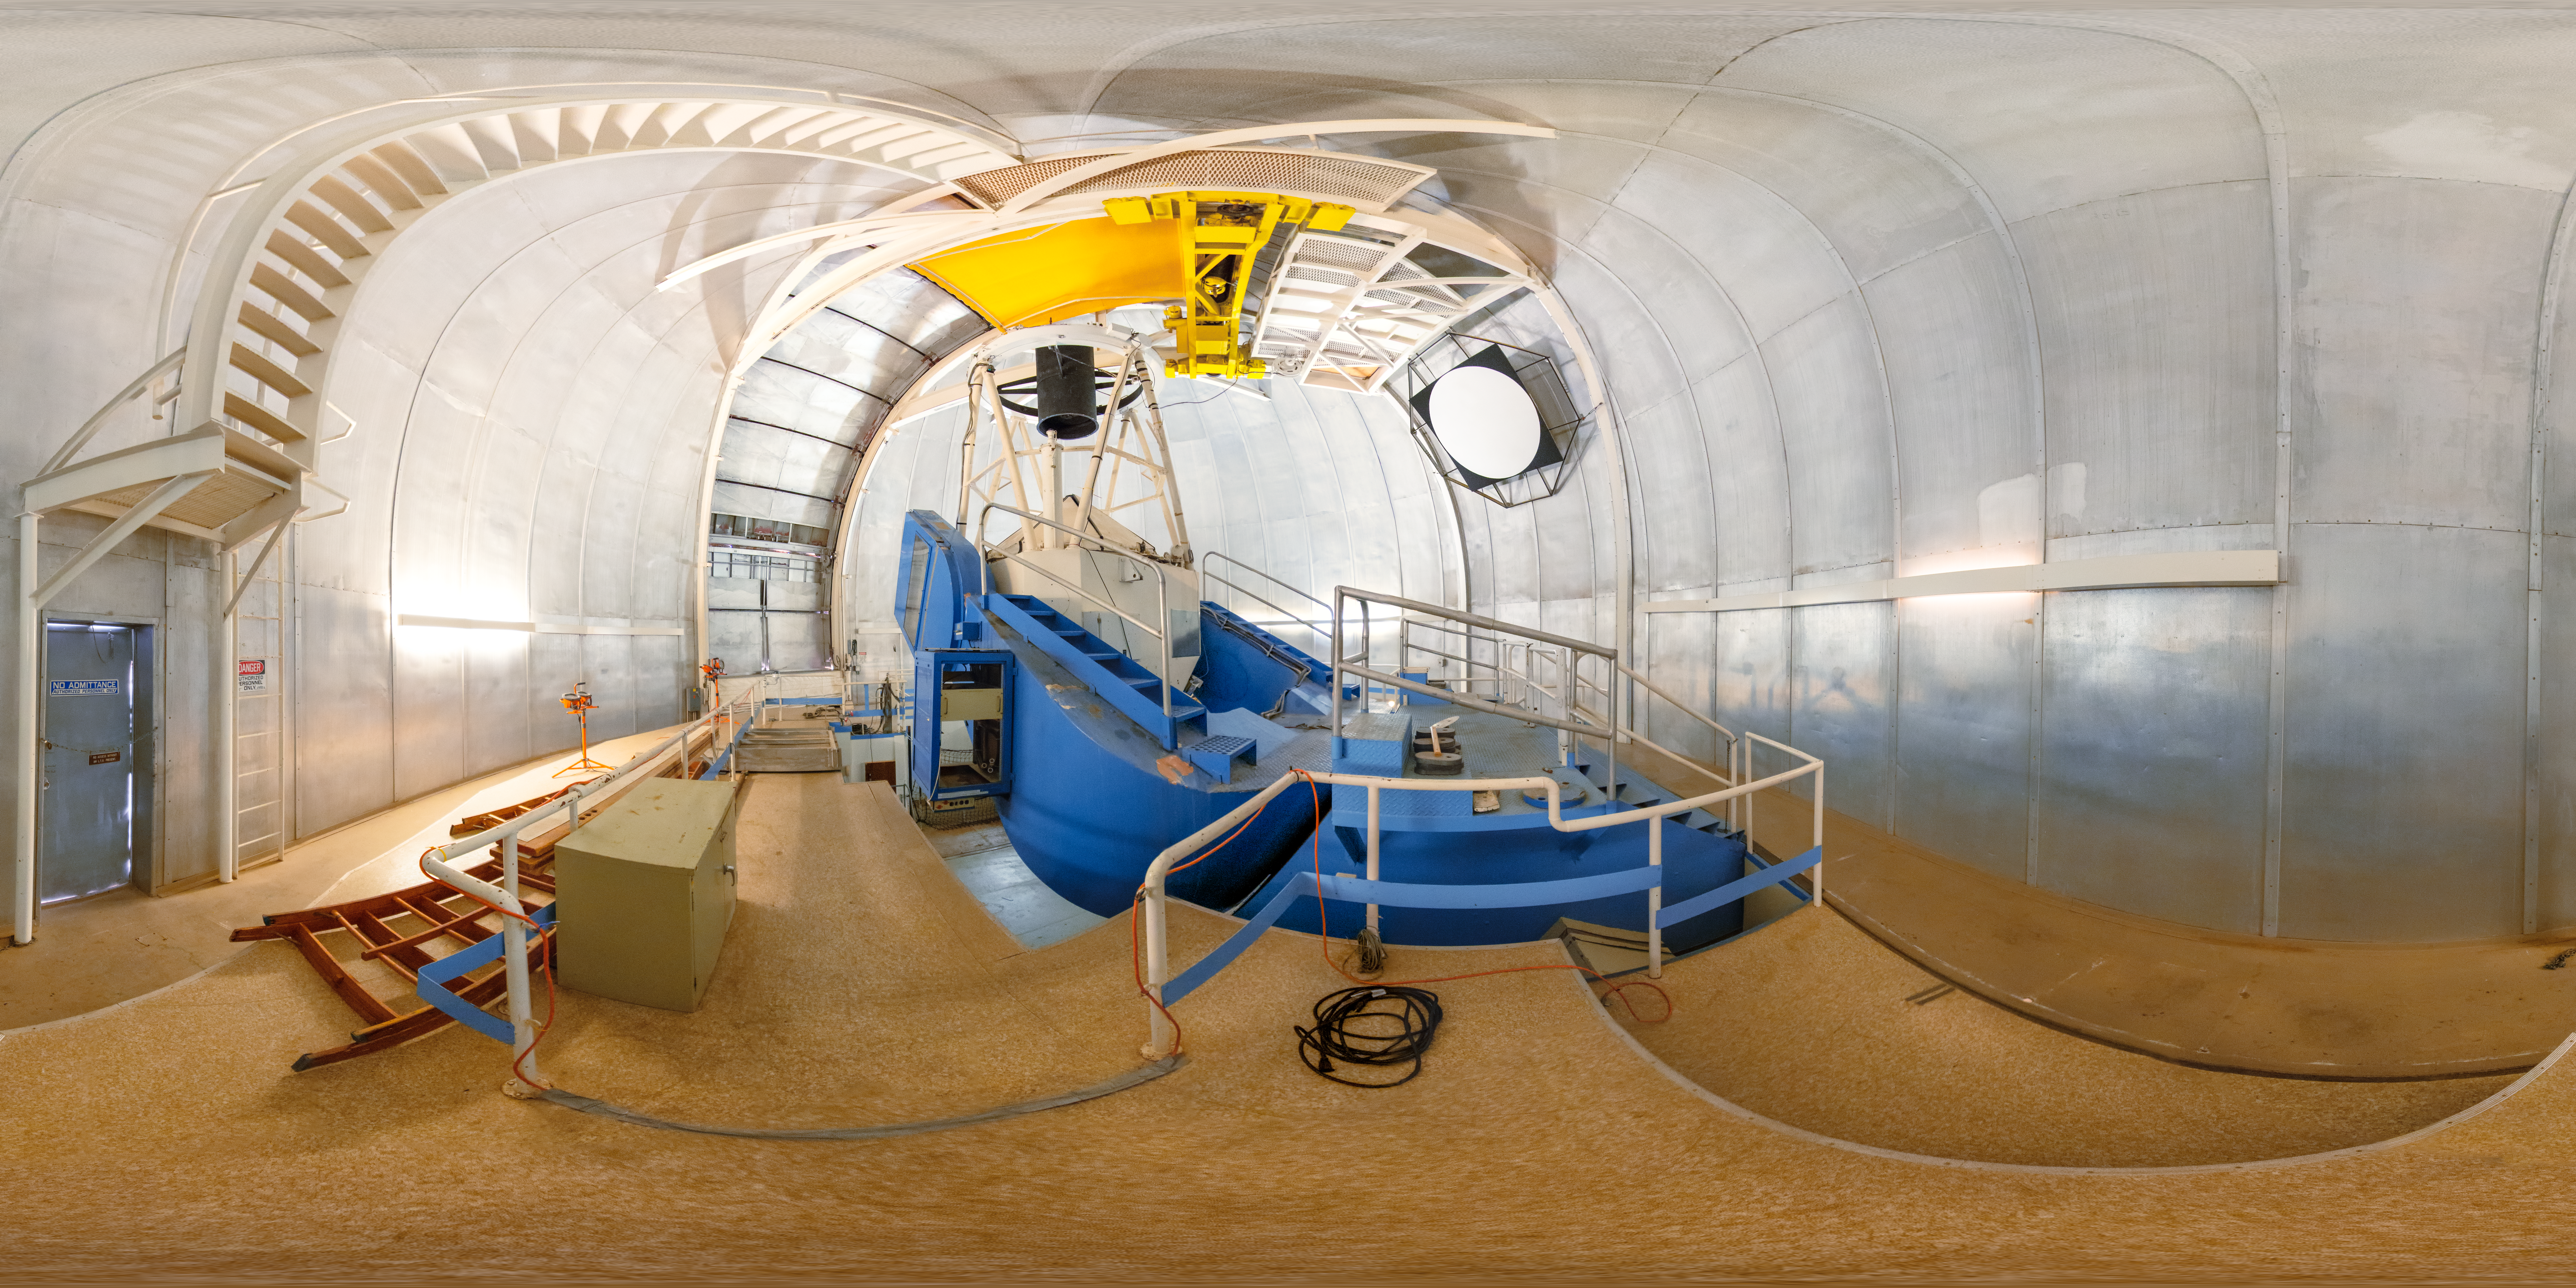

KPNO 2.1-meter Telescope Interior 360 Panorama

A 360 panorama inside the KPNO 2.1-meter Telescope's dome, with the telescope itself visible, on Kitt Peak National Observatory in Arizona.

A fulldome version of this image can be viewed here.

Credit: KPNO/NOIRLab/NSF/AURA/T. Slovinský